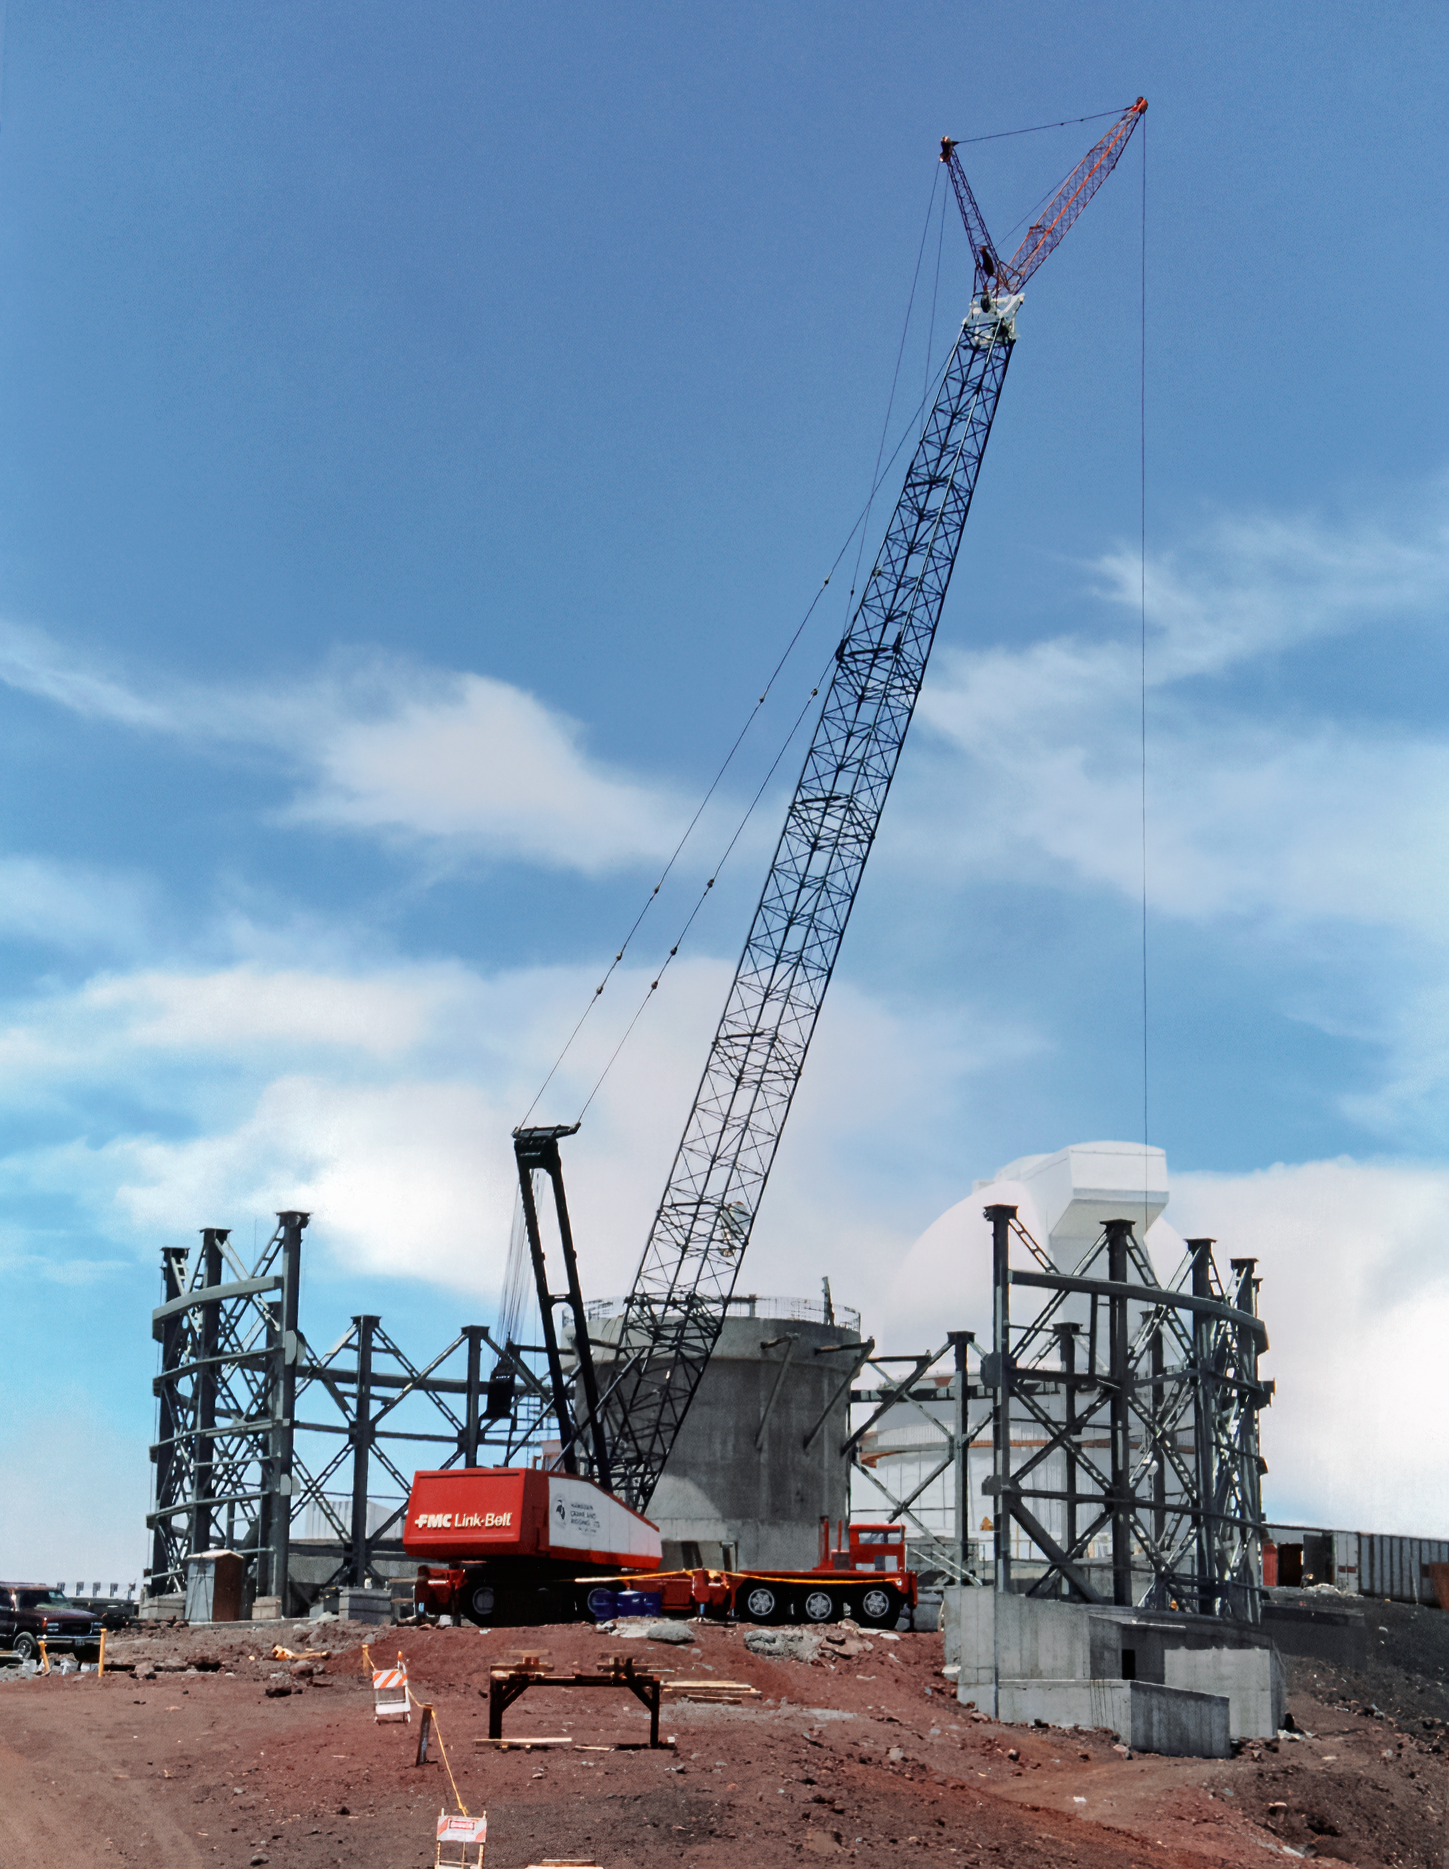

Building Gemini North's Enclosure

High above the blanket of clouds and near the summit of Maunakea in Hawai‘i, a construction crew is busy building Gemini North telescope. This image was taken in 1996.

Credit: NOIRLab/NSF/AURA